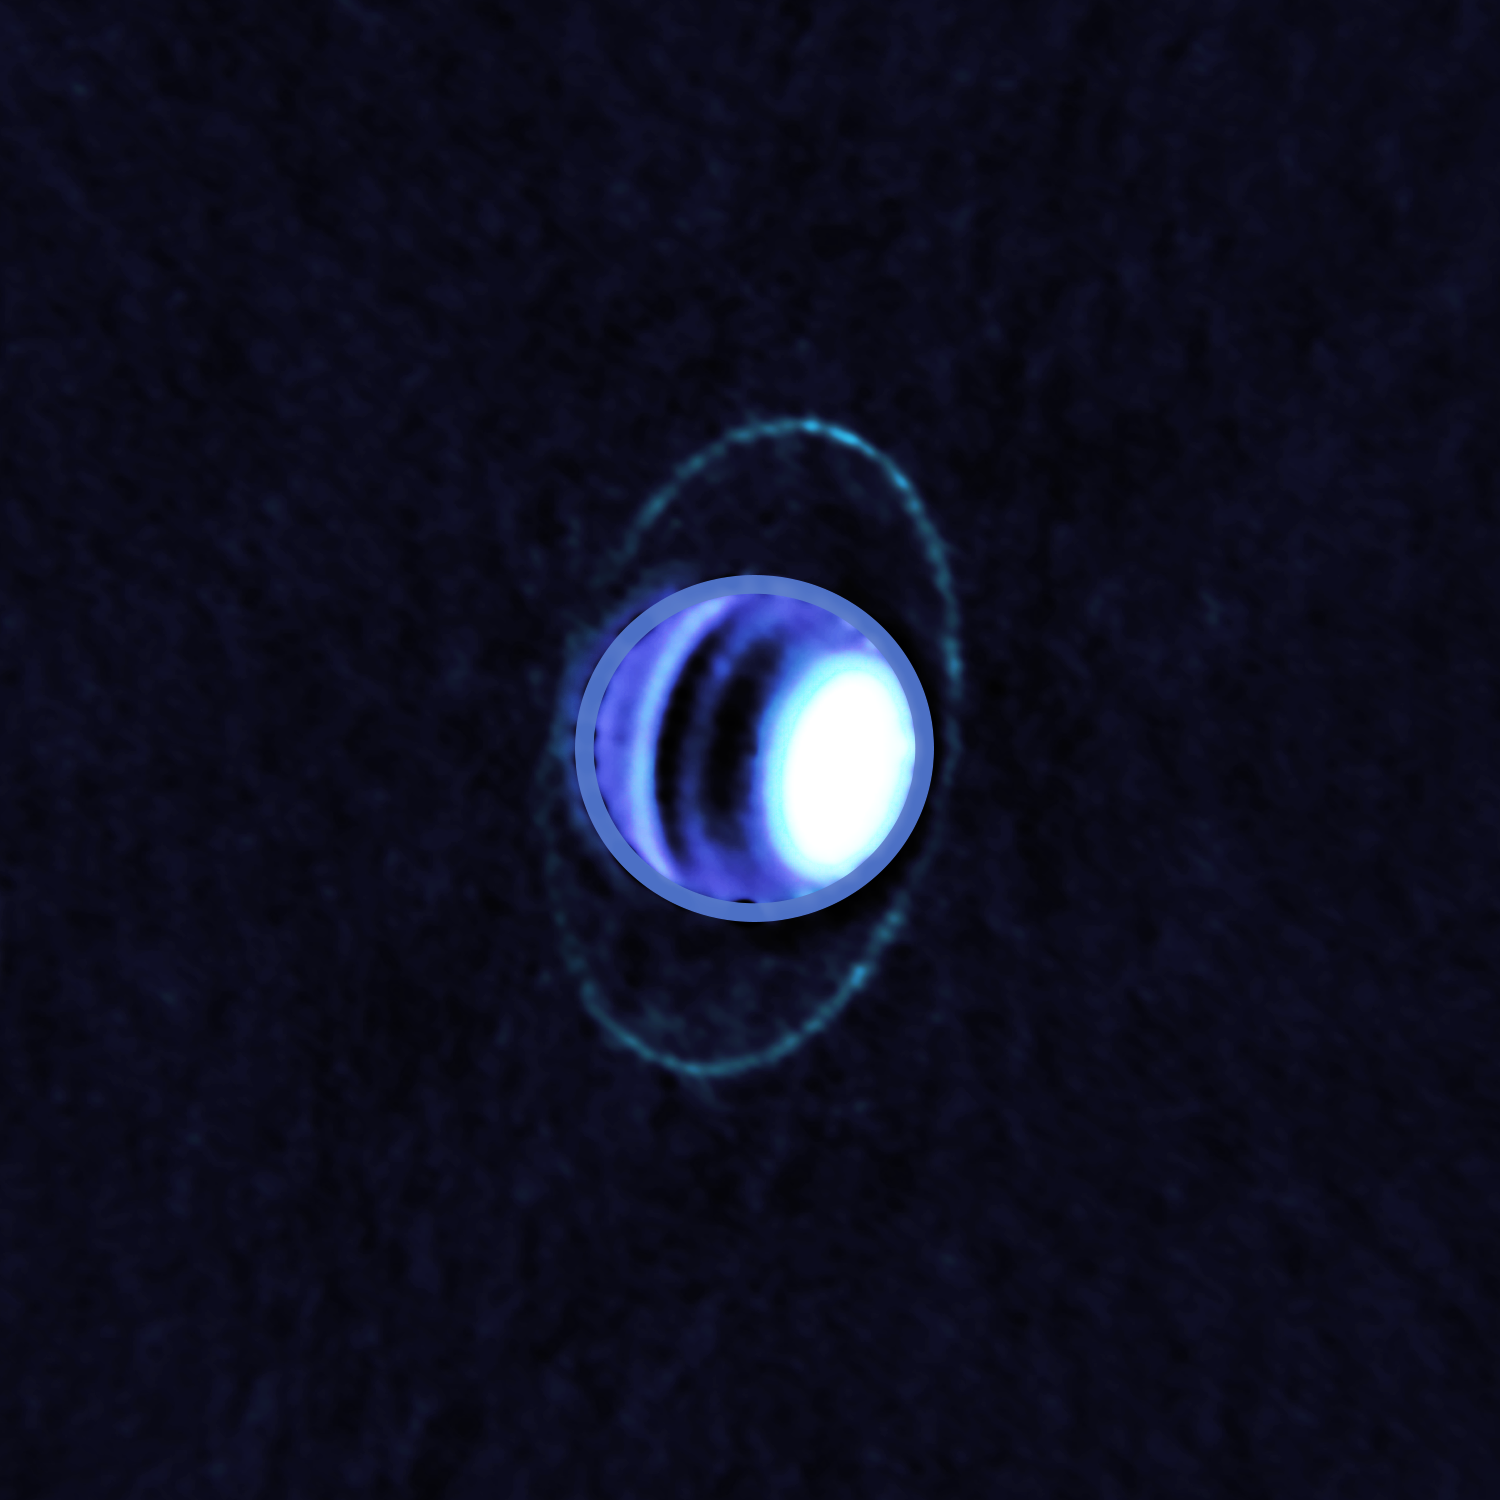

Planetary Rings of Uranus Glow in Cold Light

Composite image of Uranus’s atmosphere and rings at radio wavelengths, taken with the Atacama Large Millimeter/submillimeter Array (ALMA) in December 2017. The image shows thermal emission, or heat, from the rings of Uranus for the first time, enabling scientists to determine their temperature is a frigid 77 K (-320 F). Dark bands in Uranus’s atmosphere at these wavelengths show the presence of radiolight-absorbing molecules, in particular hydrogen sulfide (H2S) gas, whereas bright regions like the north polar spot contain very few of these molecules.

Credit: ALMA (ESO/NAOJ/NRAO); E. Molter and I. de Pater